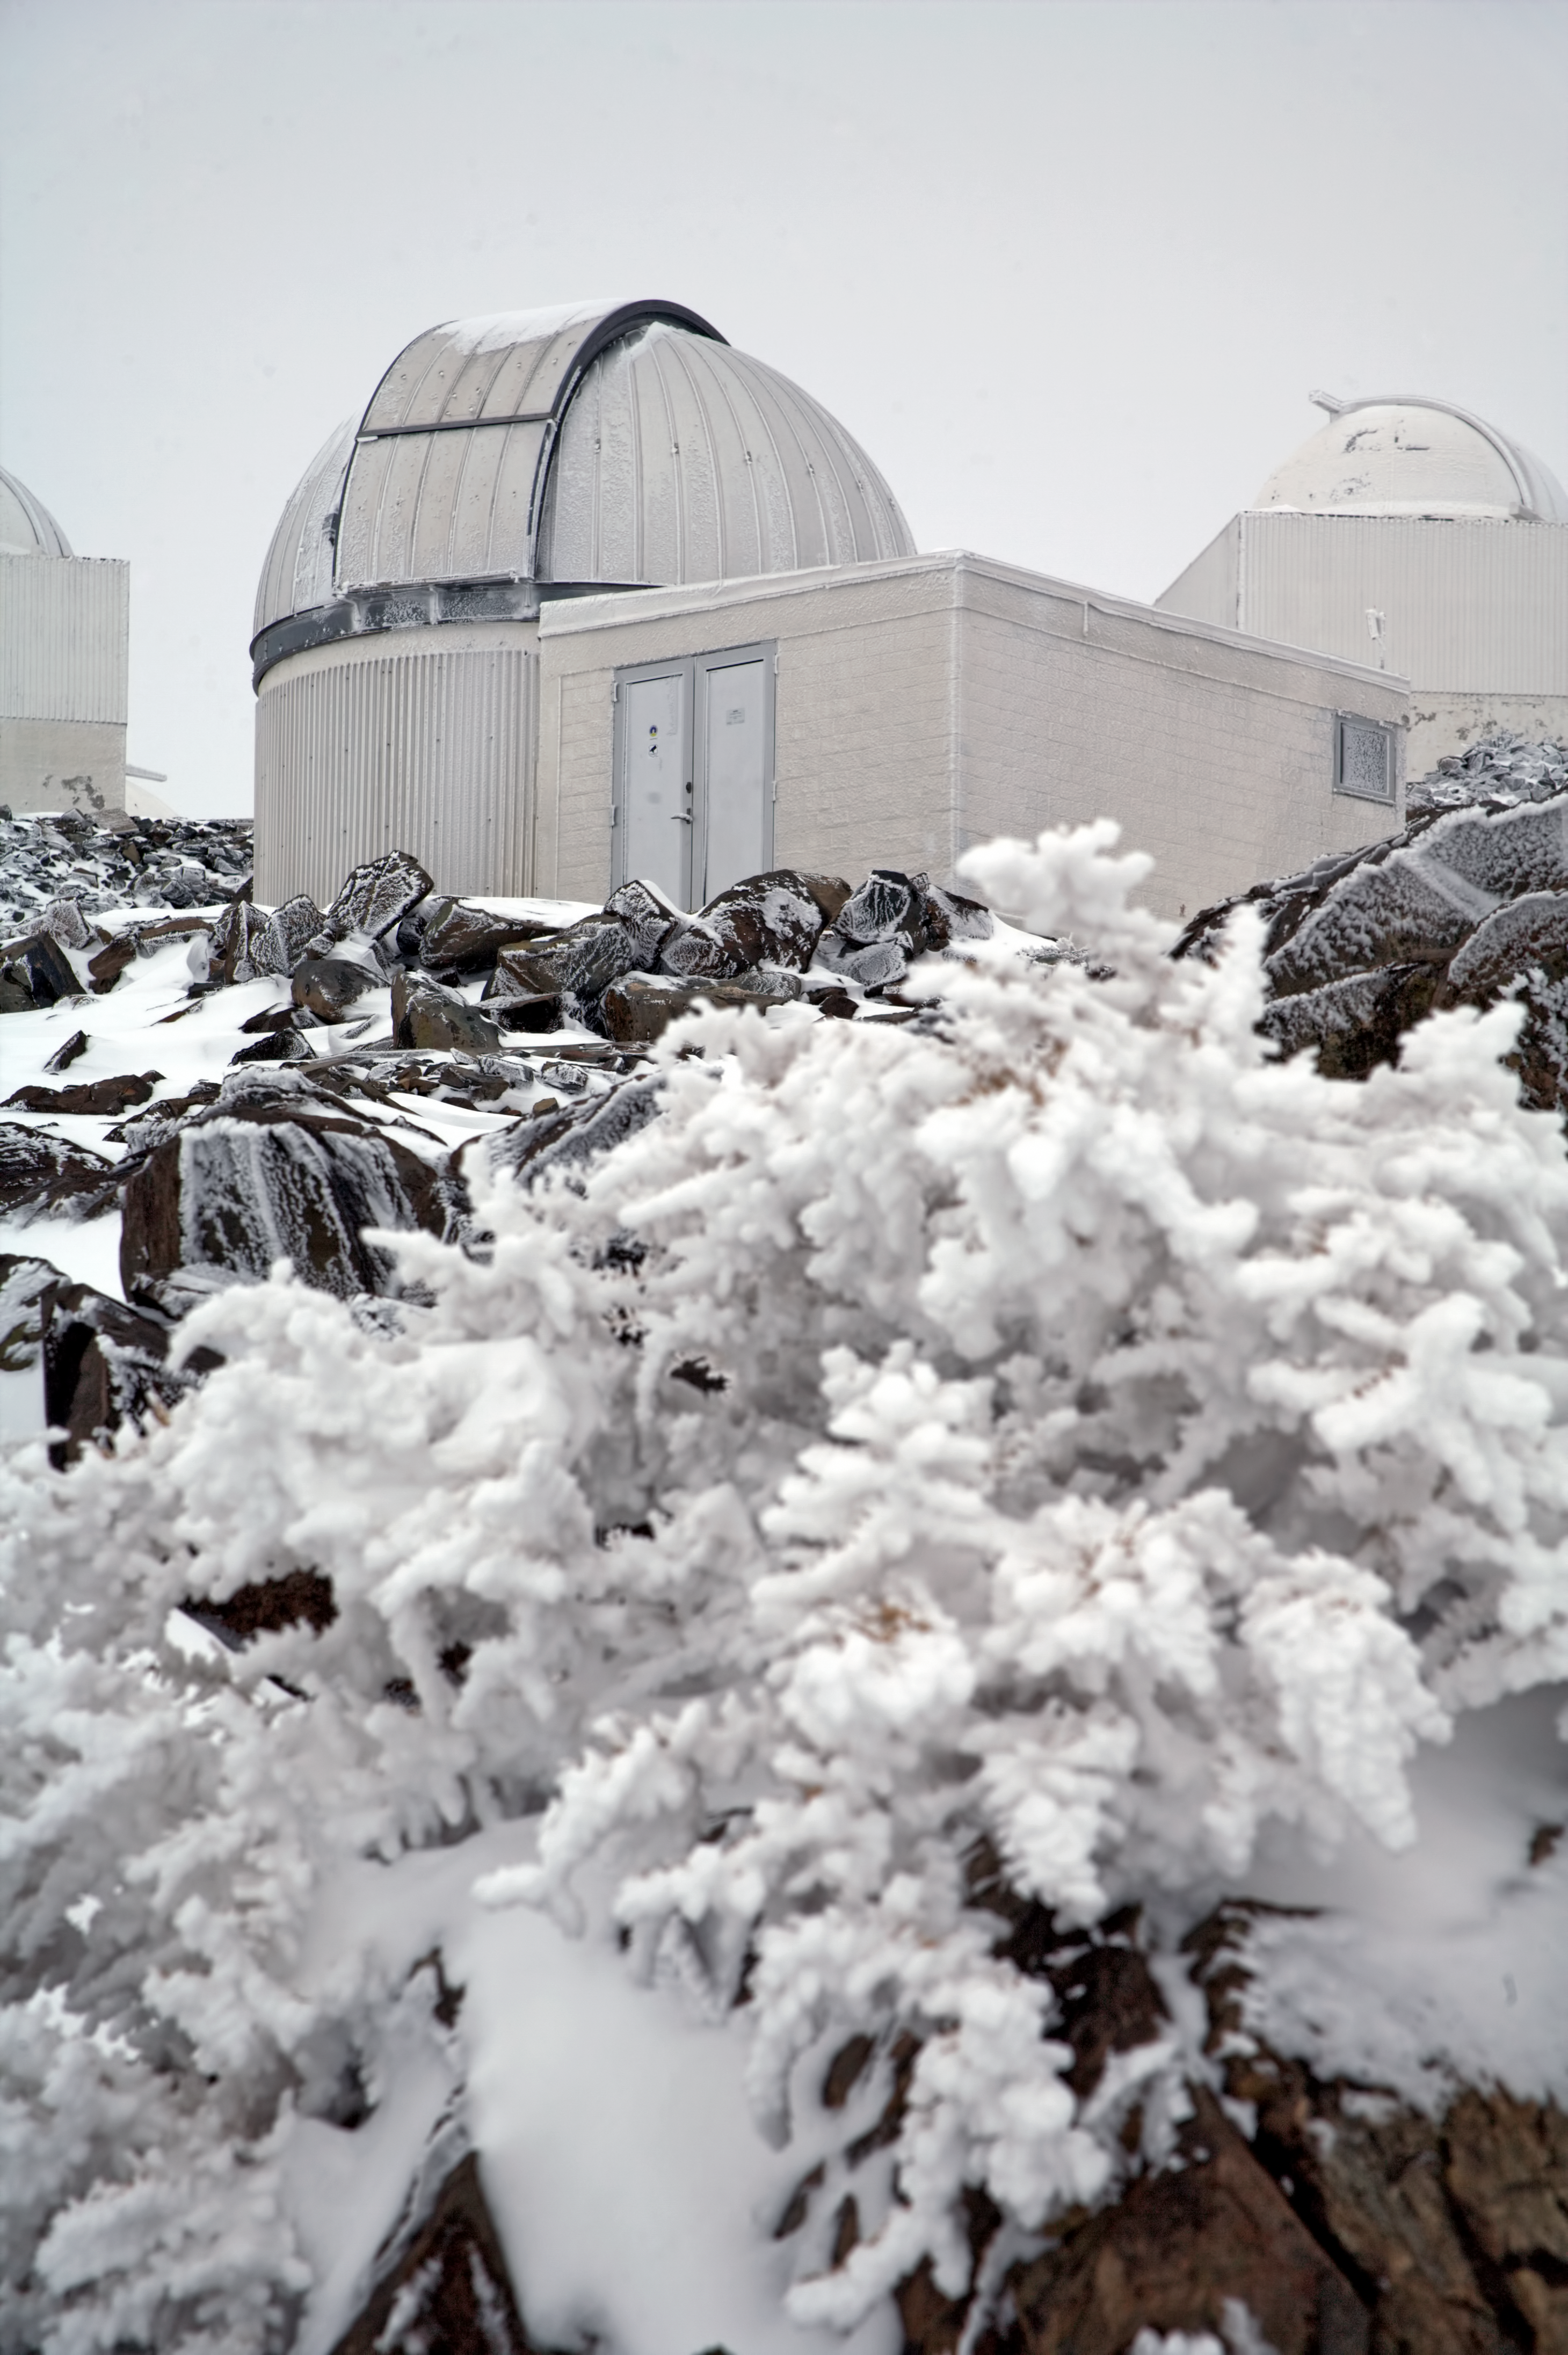

The TRAPPIST–South telescope at La Silla

Image of the TRAnsiting Planets and PlanetesImals Small Telescope–South (TRAPPIST–South), at a snowy La Silla Observatory, in Chile. TRAPPIST is devoted to the study of planetary systems through two approaches: the detection and characterisation of planets located outside the Solar System (exoplanets) and the study of comets orbiting around the Sun. The 60-cm national telescope is operated from a control room in Liège, Belgium, 12 000 km away.

This photo was taken by ESO Photo Ambassador Alexandre Santerne.

Credit: ESO/A. Santerne